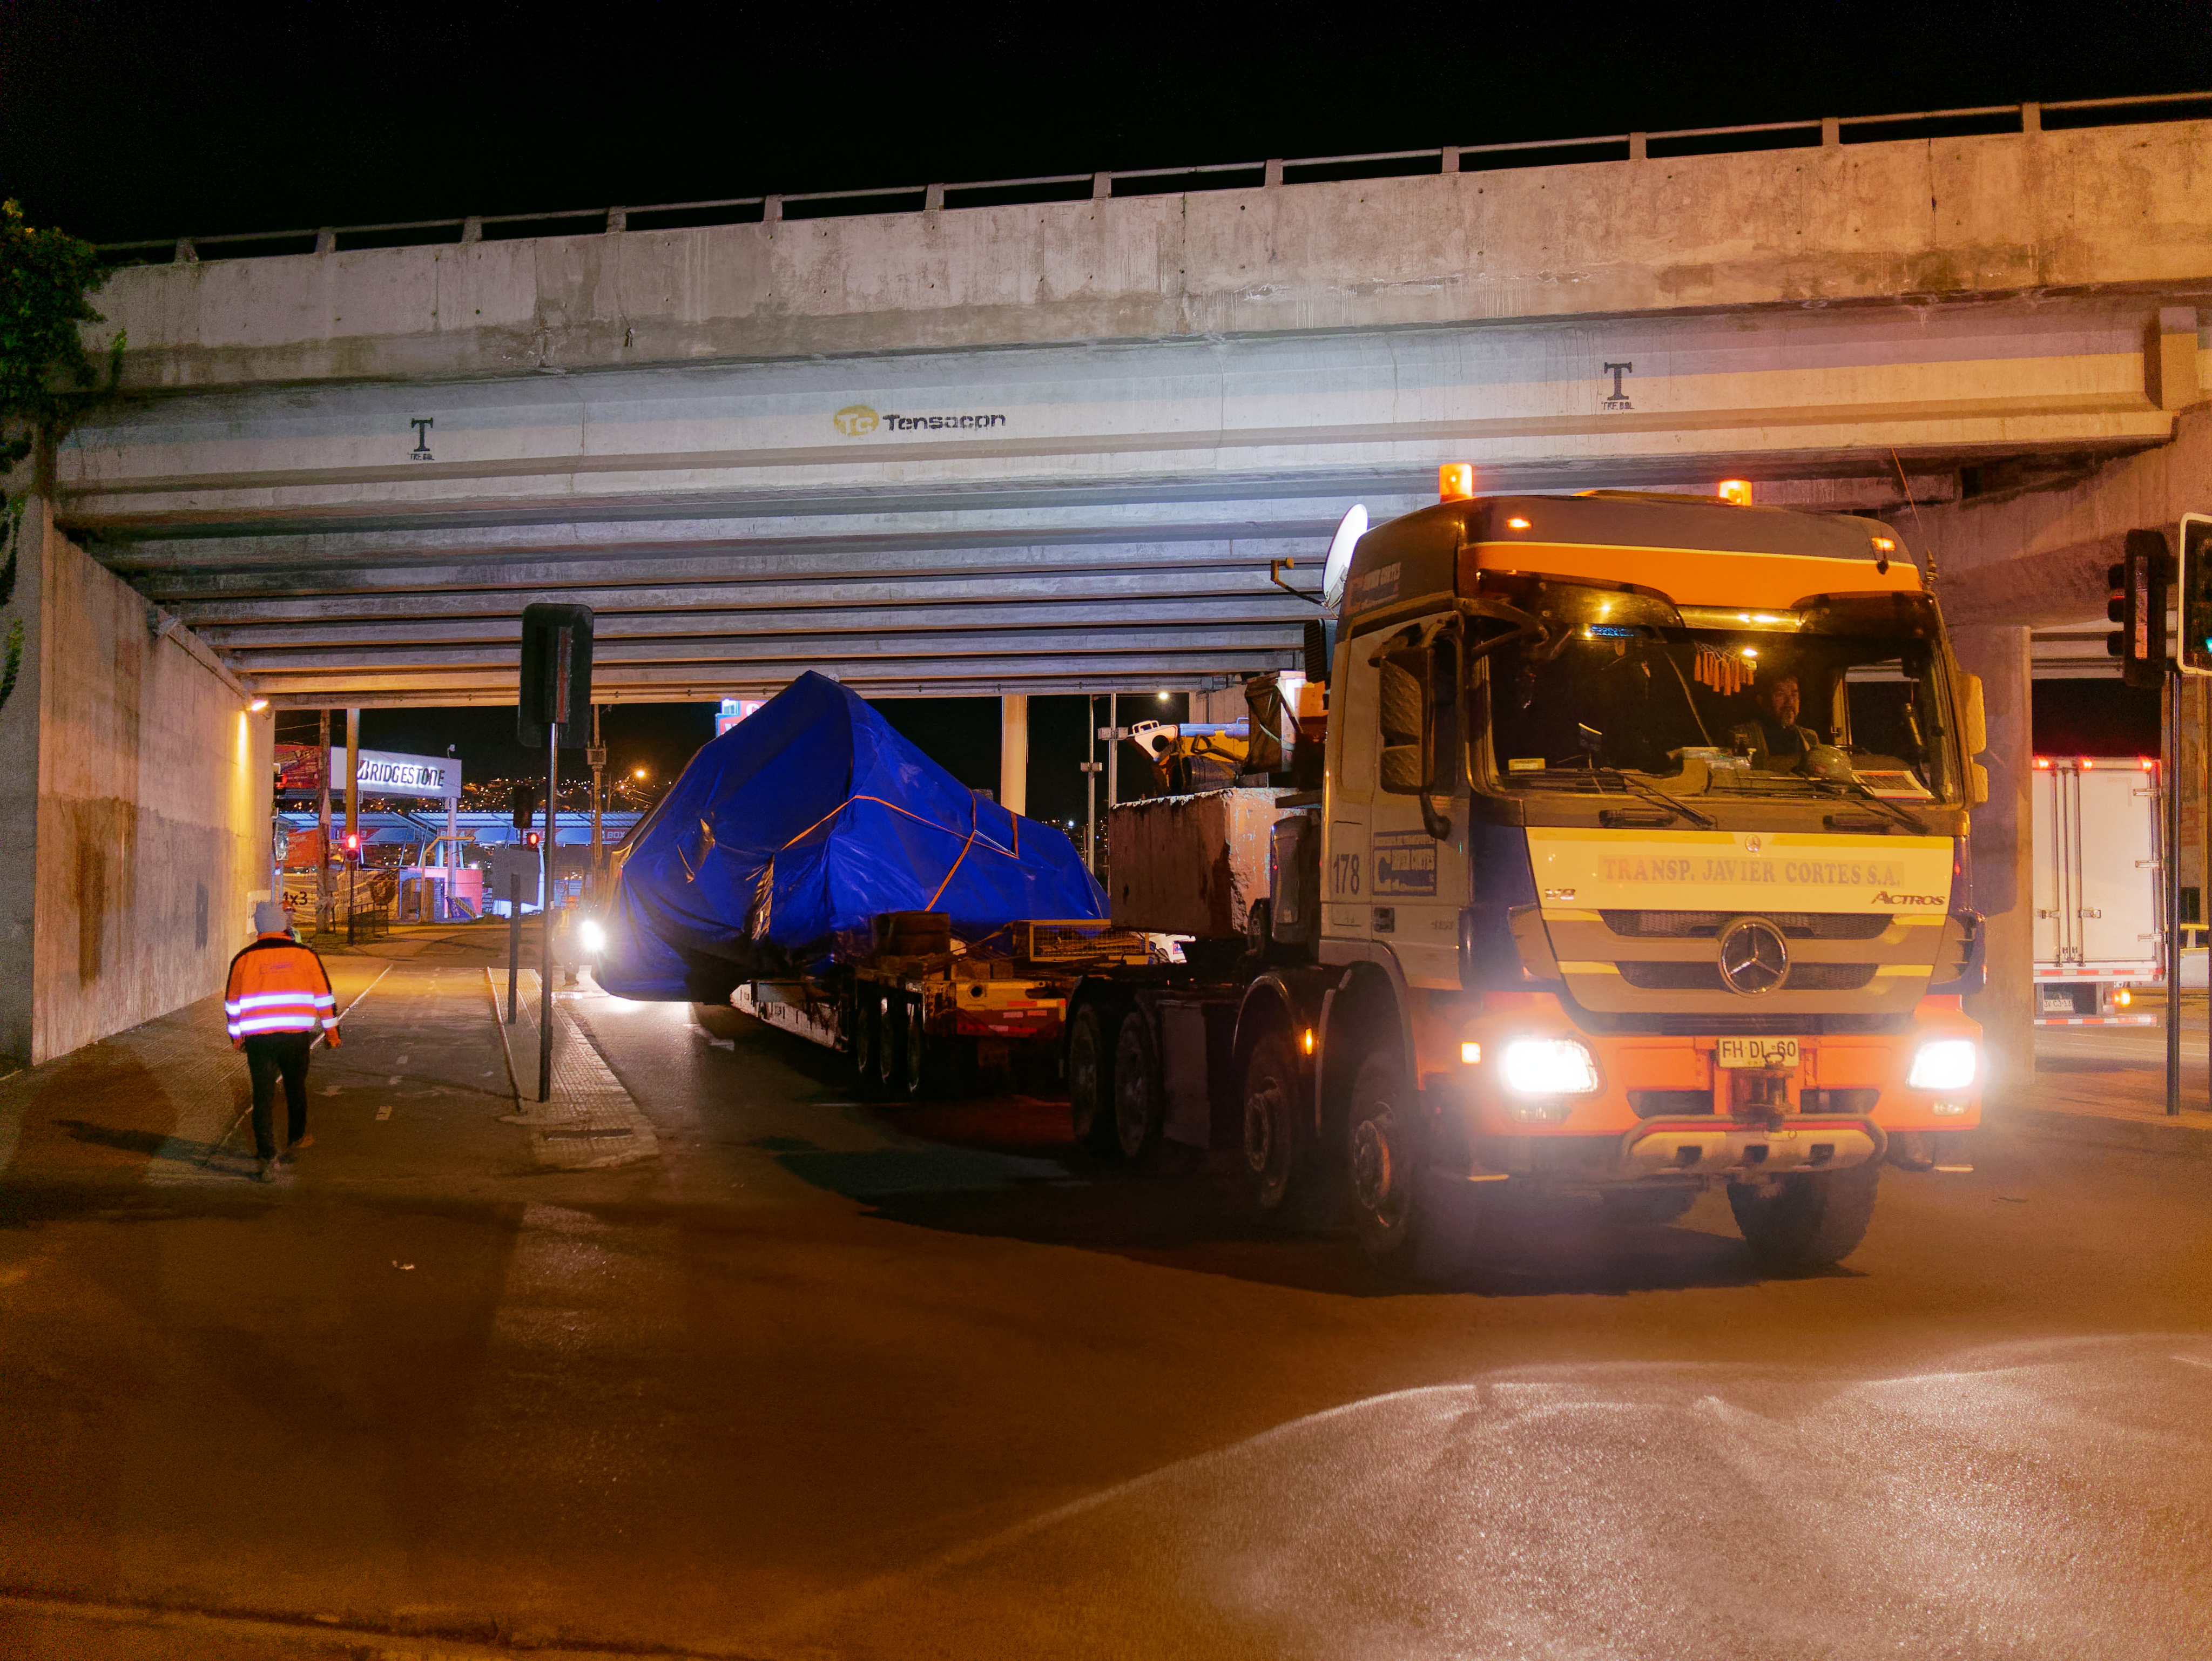

TMA Arrival and Transport

The LSST Telescope Mount Assembly (TMA) was built in Spain and shipped to Chile in August, 2019 on a ship named Lisa Auerbach. In Spain, the huge structure was disassembled into more than 25 individual pieces for transport; each piece was wrapped in sturdy vinyl to protect it during shipping. The ship arrived in Coquimbo in early September, and the TMA cargo was unloaded and transported to the summit on a fleet of specialized transport vehicles operated by Javier Cortes S.A.

Credit: Rubin Observatory/NSF/AURA